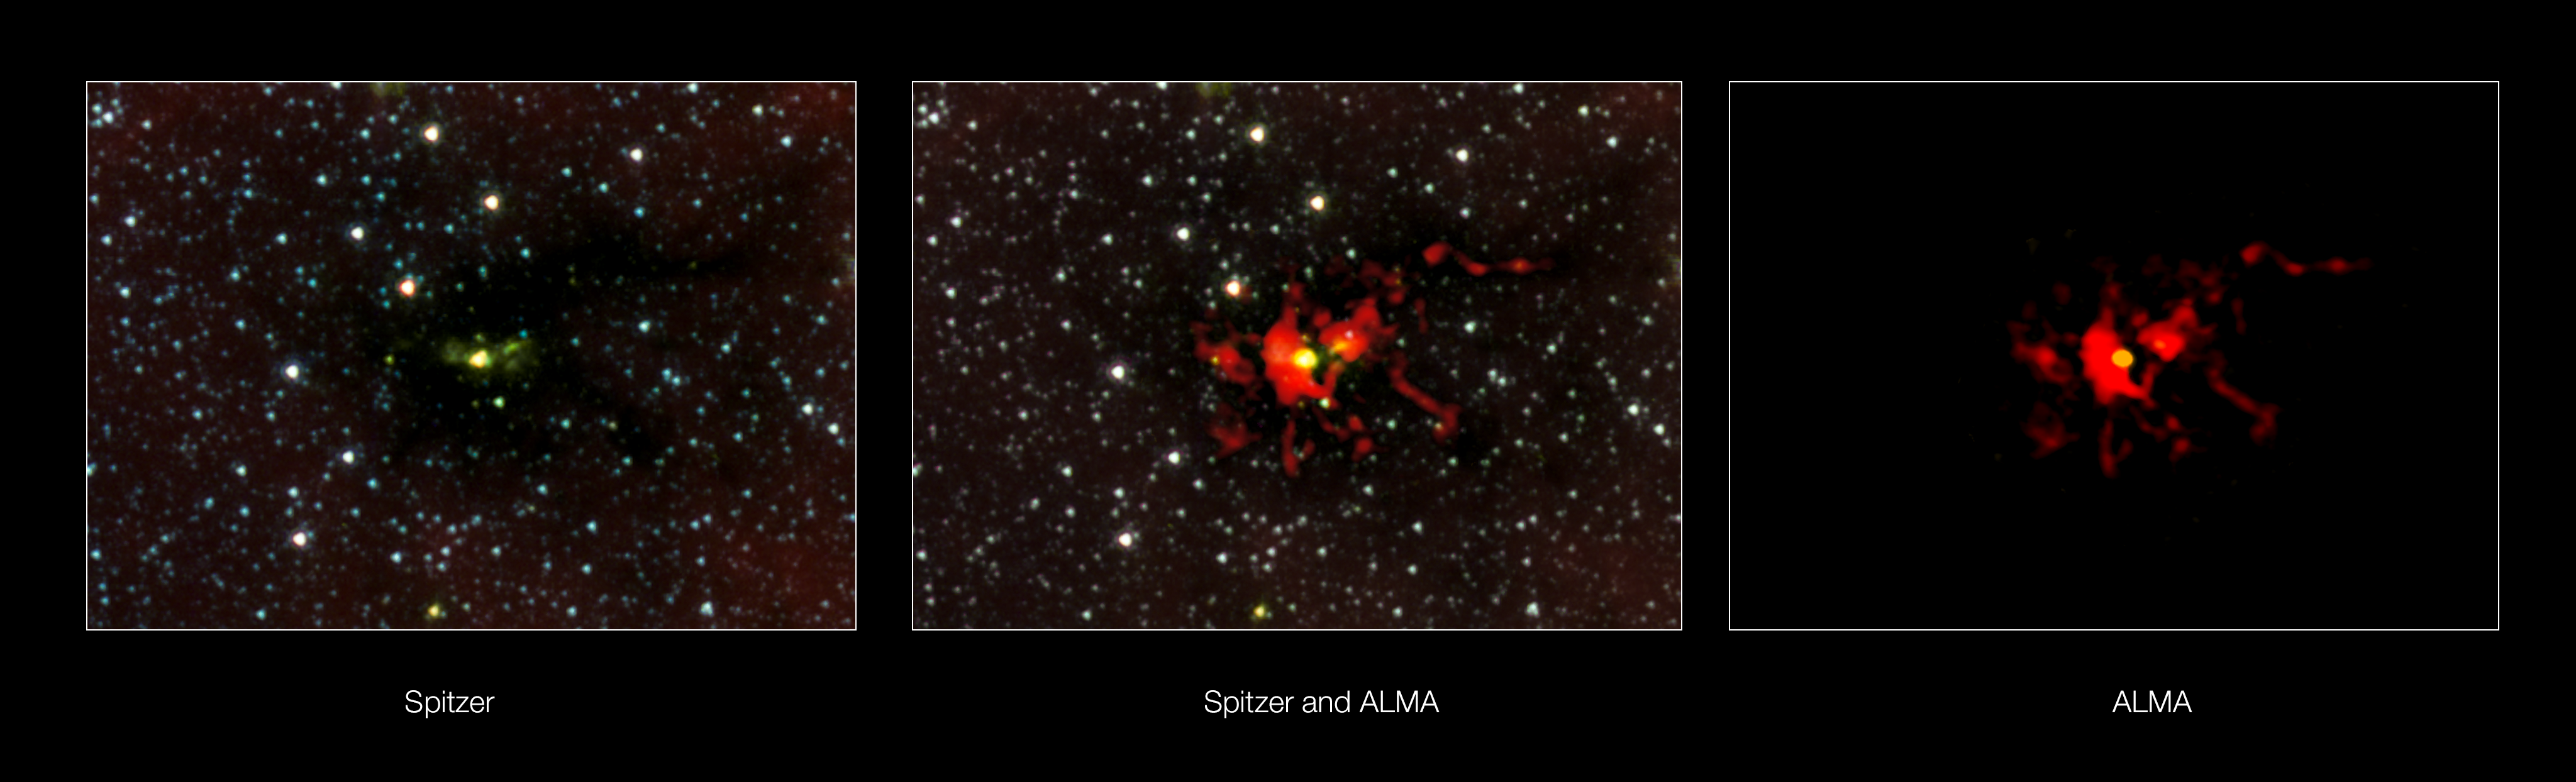

The birth of a monster star seen at different wavelengths of light

This composite shows the region around the massive star-forming region SDC 335.579-0.292 seen using NASA’s Spitzer Space Telescope and ALMA. The Spitzer view is at infrared wavelengths (3.6, 4.5 and 8.0 microns) and the ALMA view is at wavelengths around three millimetres. The yellow blob at the centre of the ALMA images is a stellar womb with over 500 times the mass than the Sun — the largest ever seen in the Milky Way. The embryonic star within is hungrily feeding on the material that is racing inwards. It is expected to give birth to a very brilliant star with up to 100 times the mass of the Sun.

Credit: ALMA (ESO/NAOJ/NRAO)/NASA/JPL-Caltech/GLIMPSE